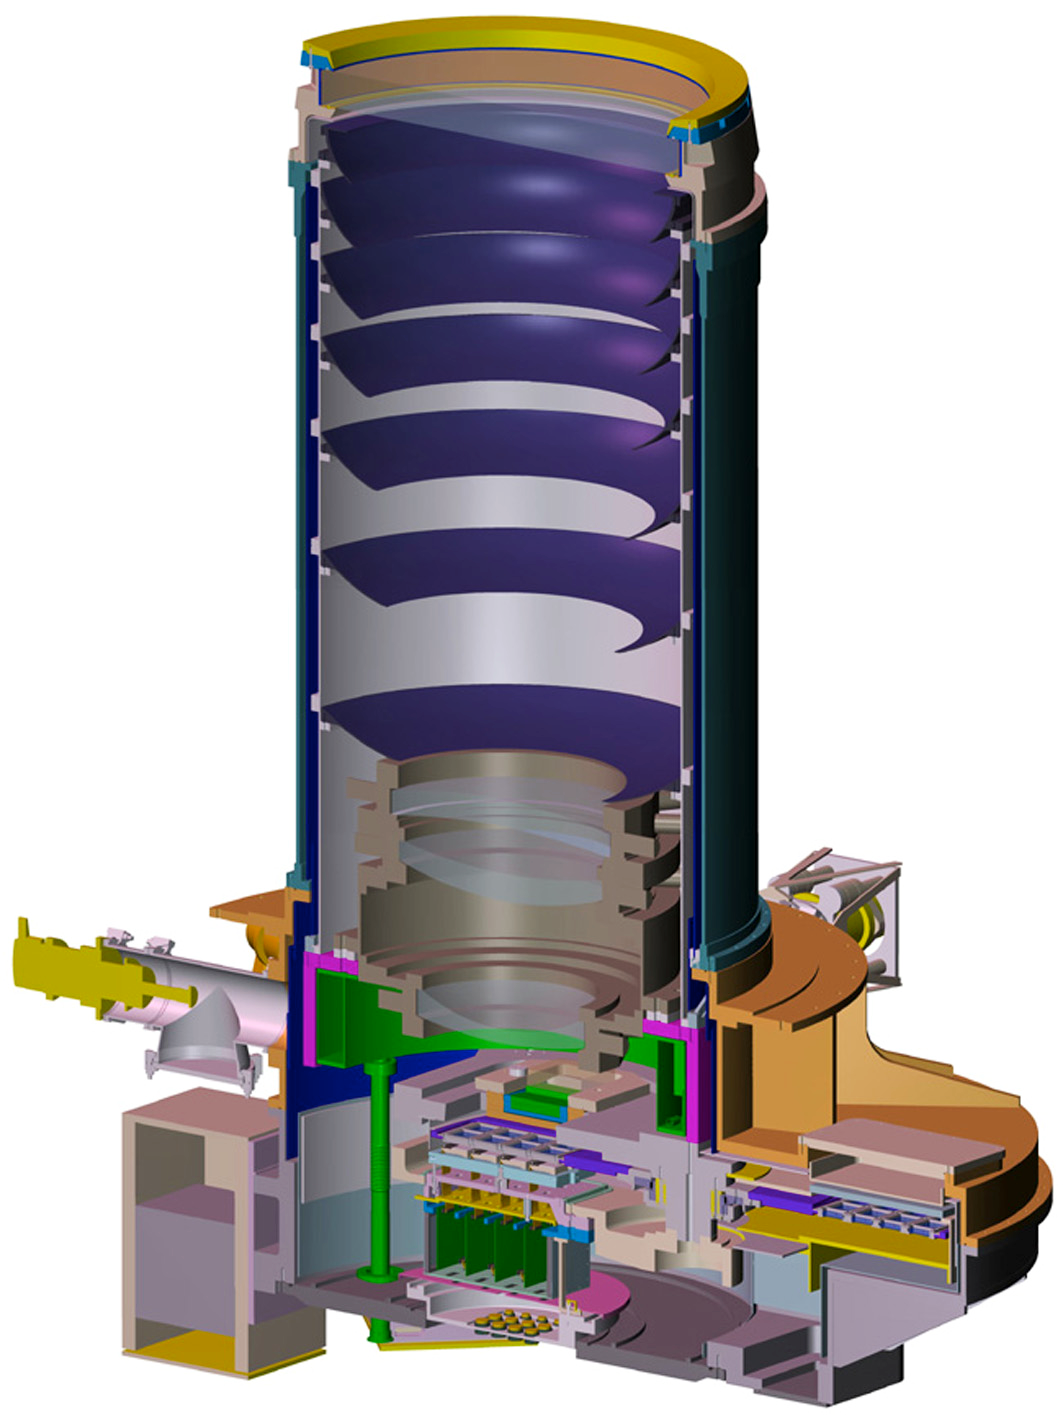

A cutaway drawing of the VISTA camera

A cutaway drawing of the VISTA camera. At the top a large window seals the camera. There are three corrector lenses and the array of detectors are located at the bottom.

Credit: VISTA/ESO